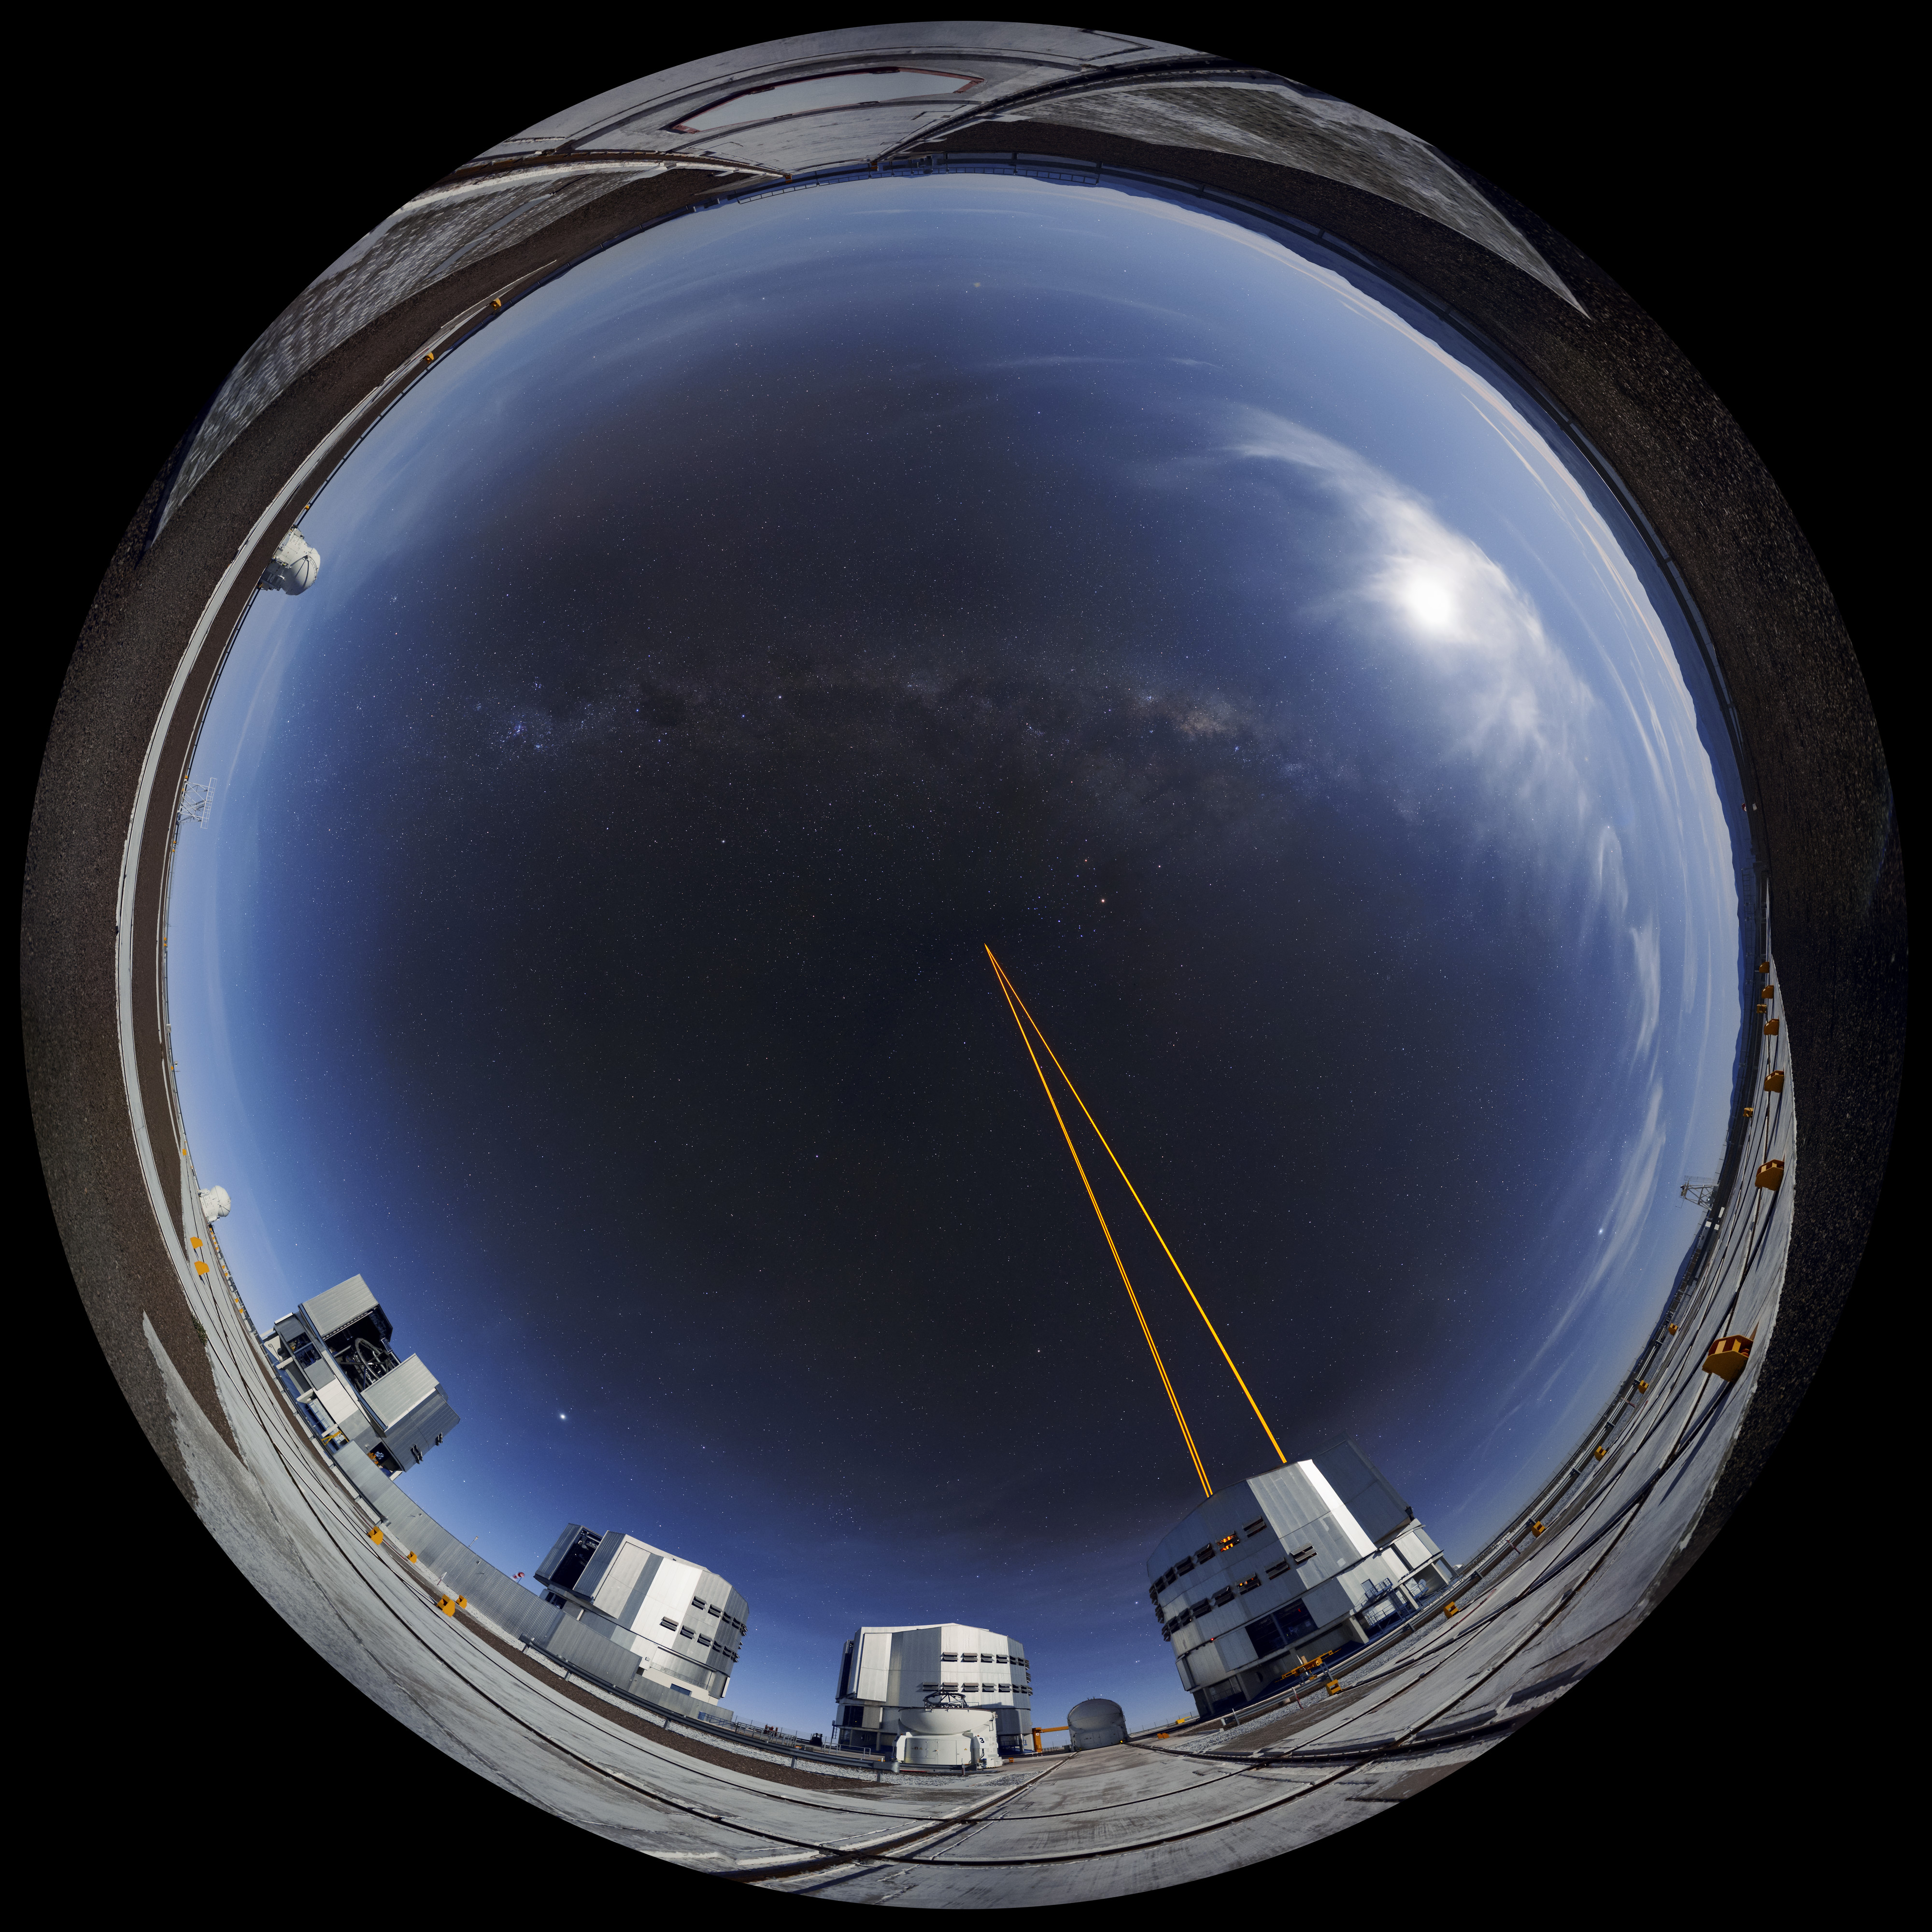

Panoramic Adaptive Optics

The four Unit Telescopes (UTs) at the Very Large Telescope (VLT) on ESO's Paranal Observatory in Chile have a very special inbuilt technology known as Adaptive Optics (AO). Distortion in observed images that are caused by the disruption of the atmosphere can be corrected using AO. The tech involves firing strong laser beams into the upper atmosphere, which cause it to glow and create fake "stars". By adjusting for how these fakes should look, the mirrors on the UTs can be altered slightly to compensate, producing much clearer astronomical images. This extended paranoma shows this in action.

Credit: F. Kamphues/ESO